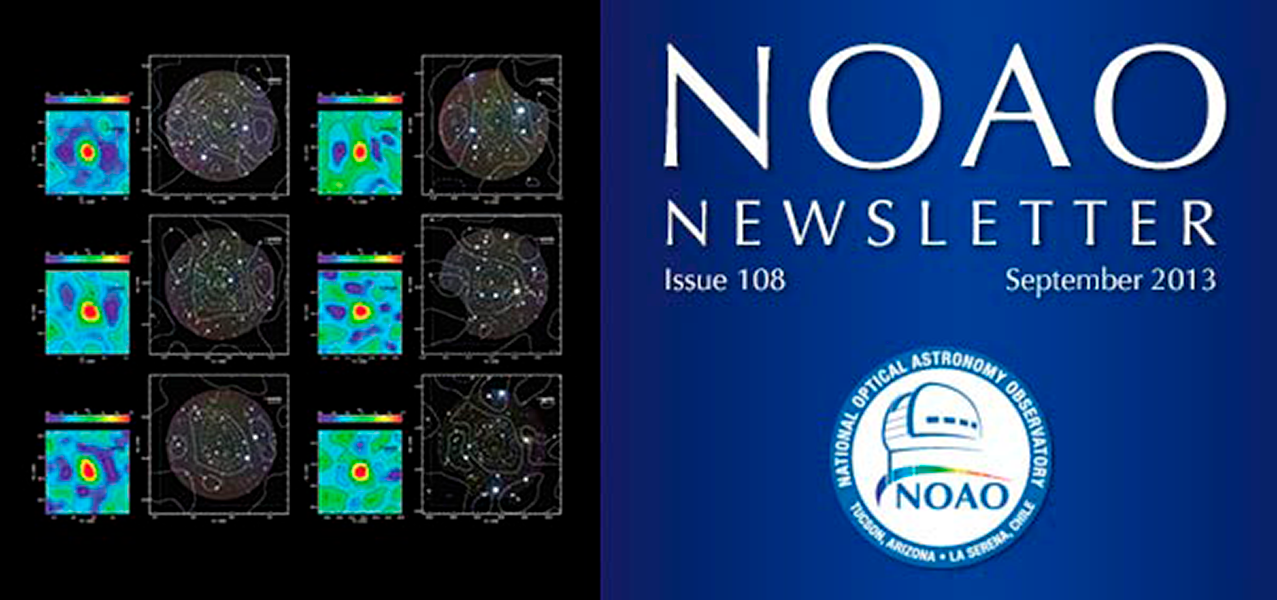

September 2013NOAO Newsletter

The September 2013 NOAO Newsletter is online and ready to download. This issue includes information pertaining to the 2014A Call for Proposals, which are due September 26, 2013. On the Cover The cover image highlights an NOAO large survey program of galaxy clusters, using GMOS on Gemini-South. These clusters were initially identified by the South Pole Telescope (SPT): this spectroscopic survey will measure the growth of the largest structures in the Universe over time. The SPT surveys the cosmic microwave background for potential galaxy clusters, after which the GMOS survey determines velocity dispersion and mass of the clusters. This image shows six typical clusters: SPT significance maps on the left and color images from Magellan-II on the right (Bayliss et al, p.3)

Credit: NOIRLab